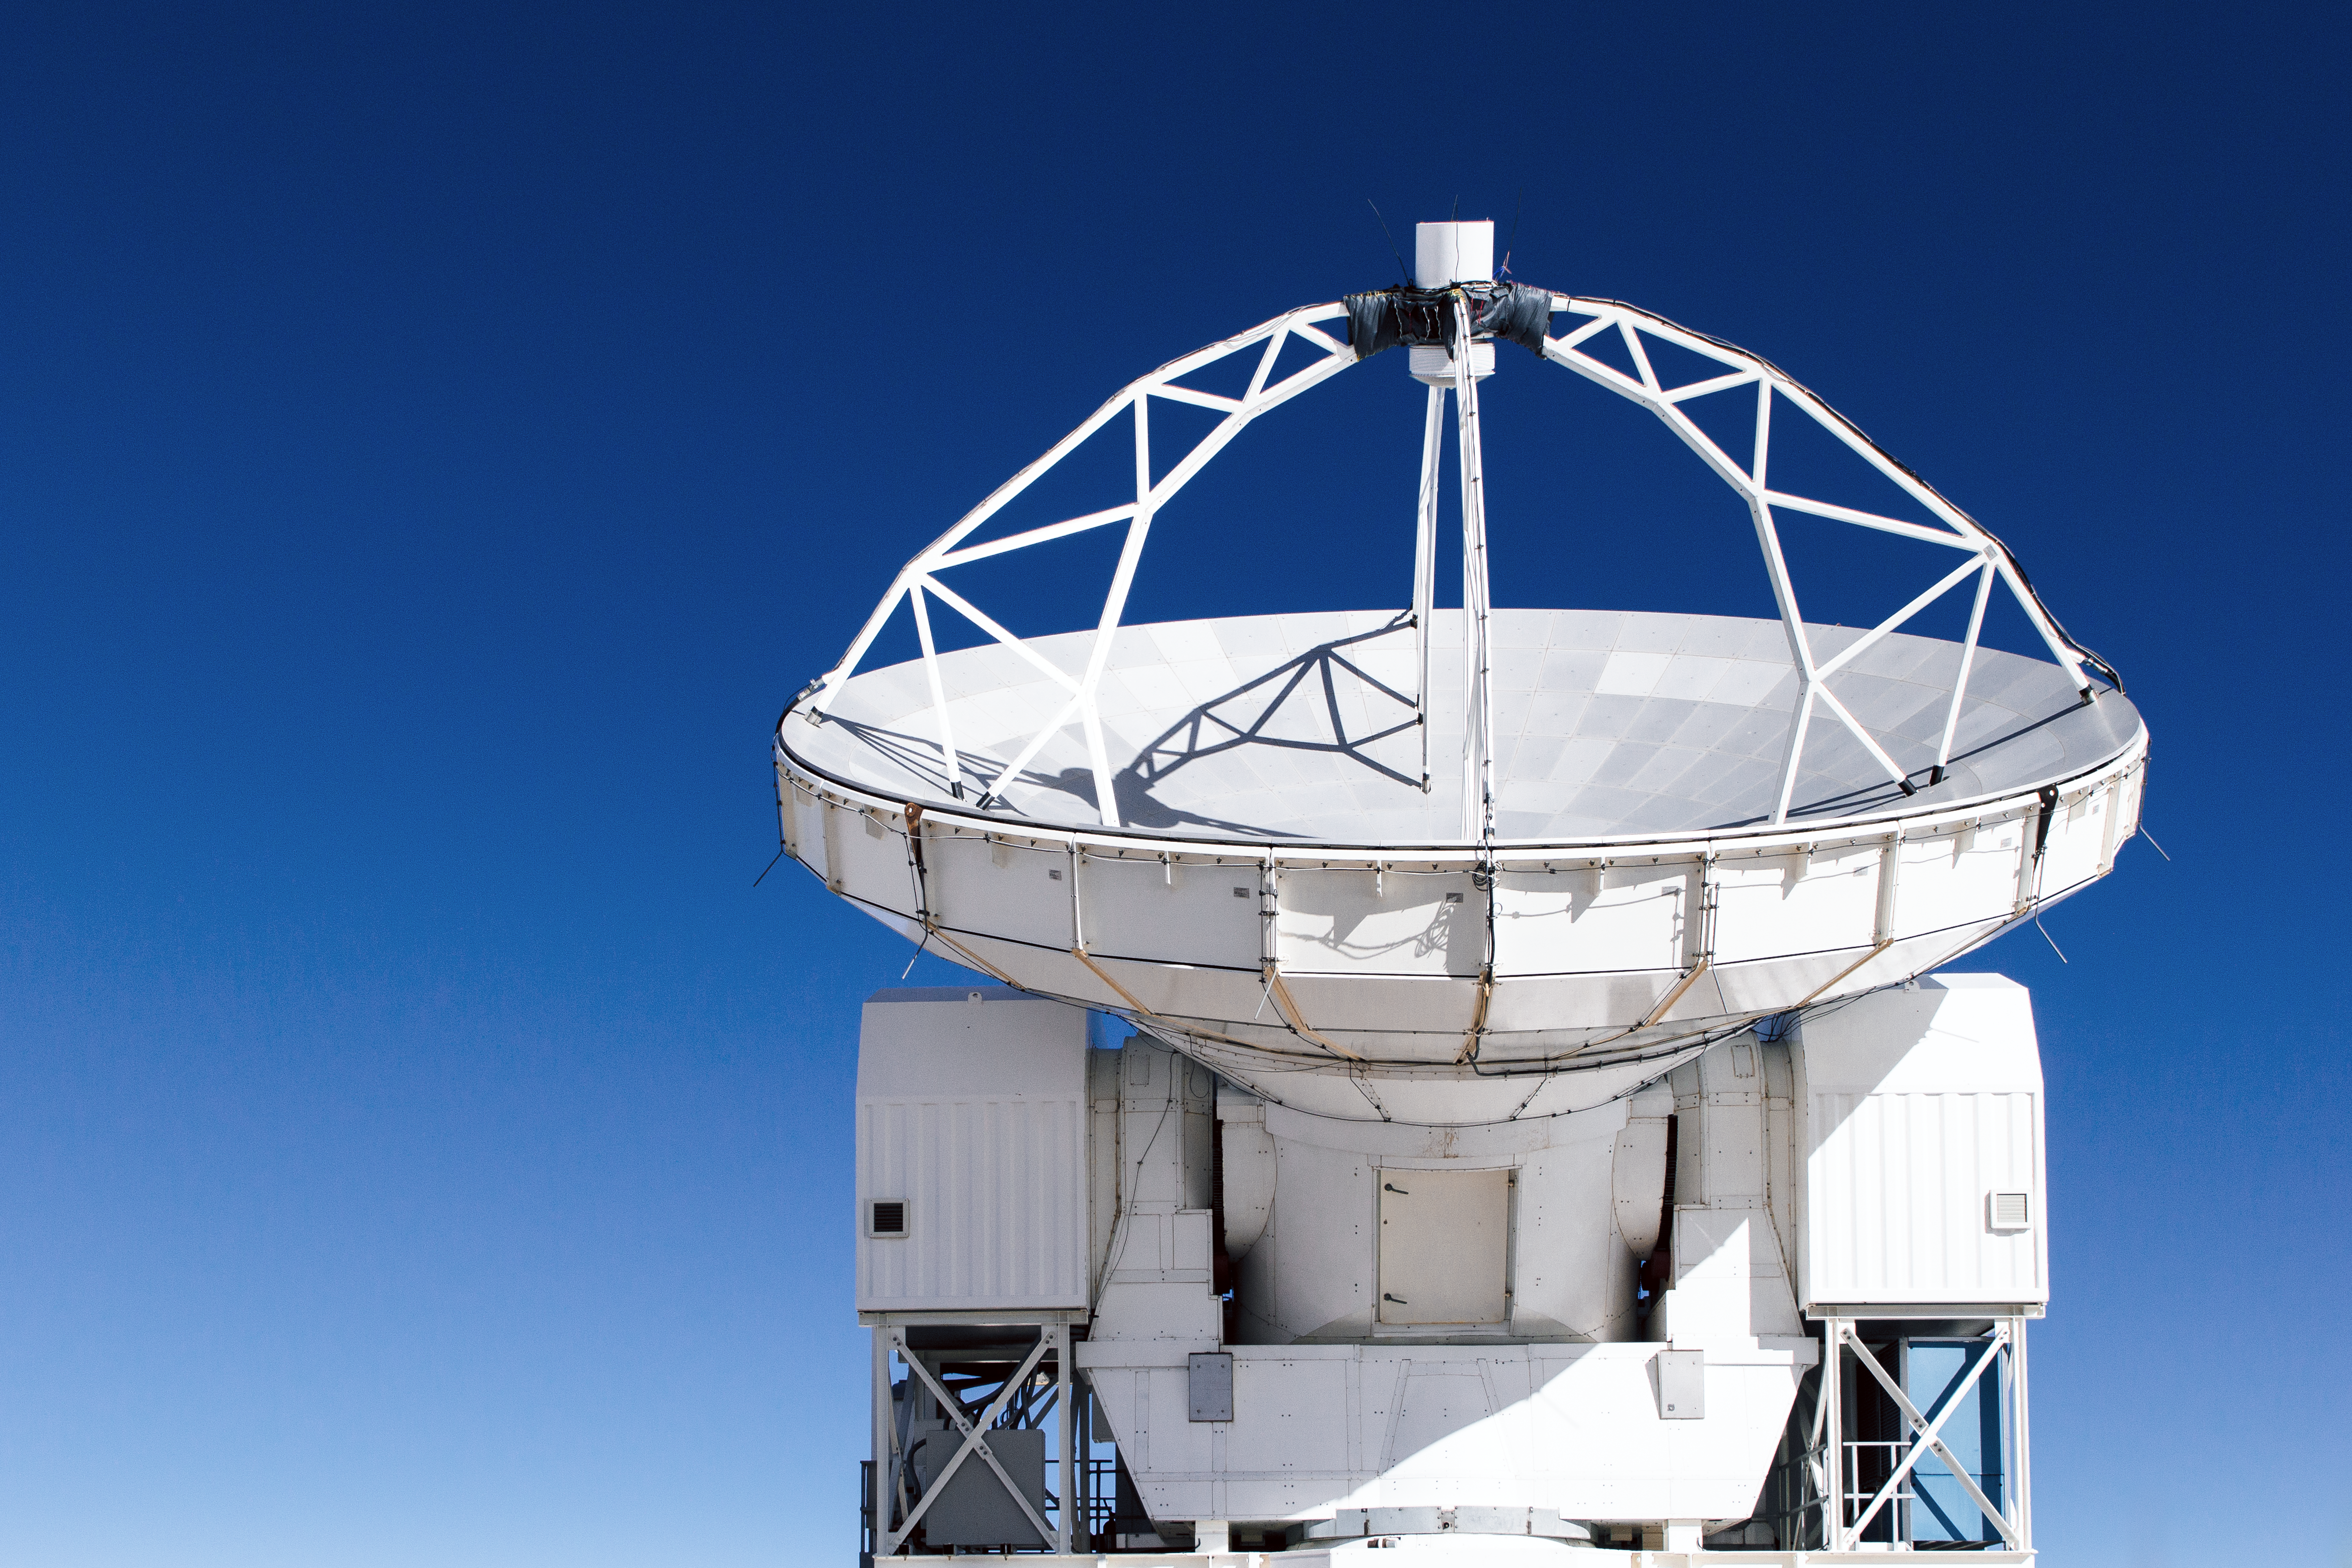

APEX under dark blue skies

The 12-metre dish of the ESO operated Atacama Pathfinder Experiment (APEX) telescope points towards the cosmos under dark blue skies covering Chajnantor Plateau in northern Chile. The site also hosts the Atacama Large Millimeter/submillimeter Array (ALMA).

Credit: N. Aros Marzá/ESO